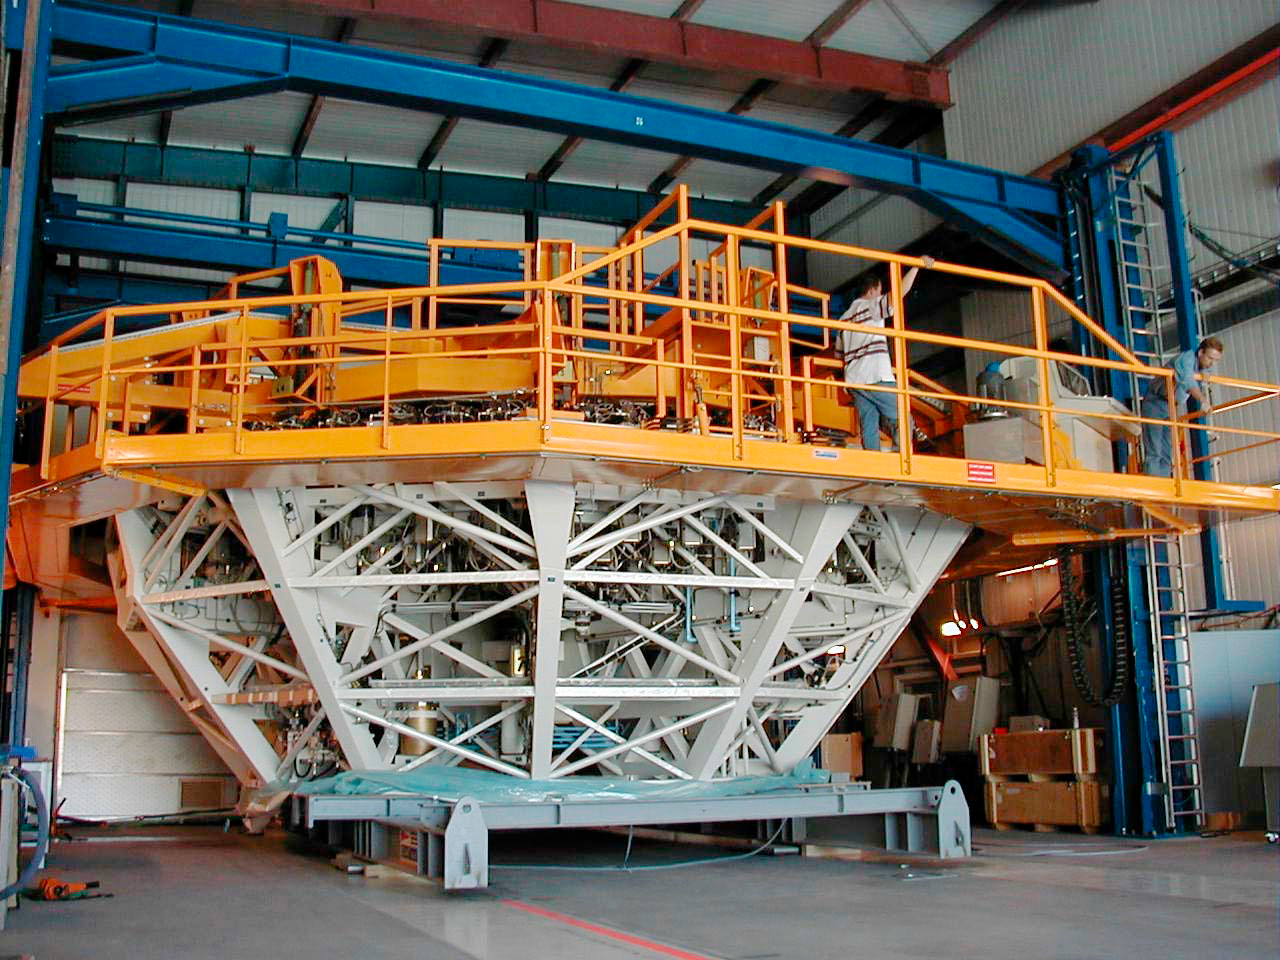

YEPUN is receiving its mirror

The fourth M1 Mirror Cell (delivered by GIAT in France) is about to be lifted at the Mirror Maintenance Building. It will next be placed on its Transport Carriage, for removal to the telescope enclose. (This digital photo was obtained on January 5, 2000).

Credit: ESO